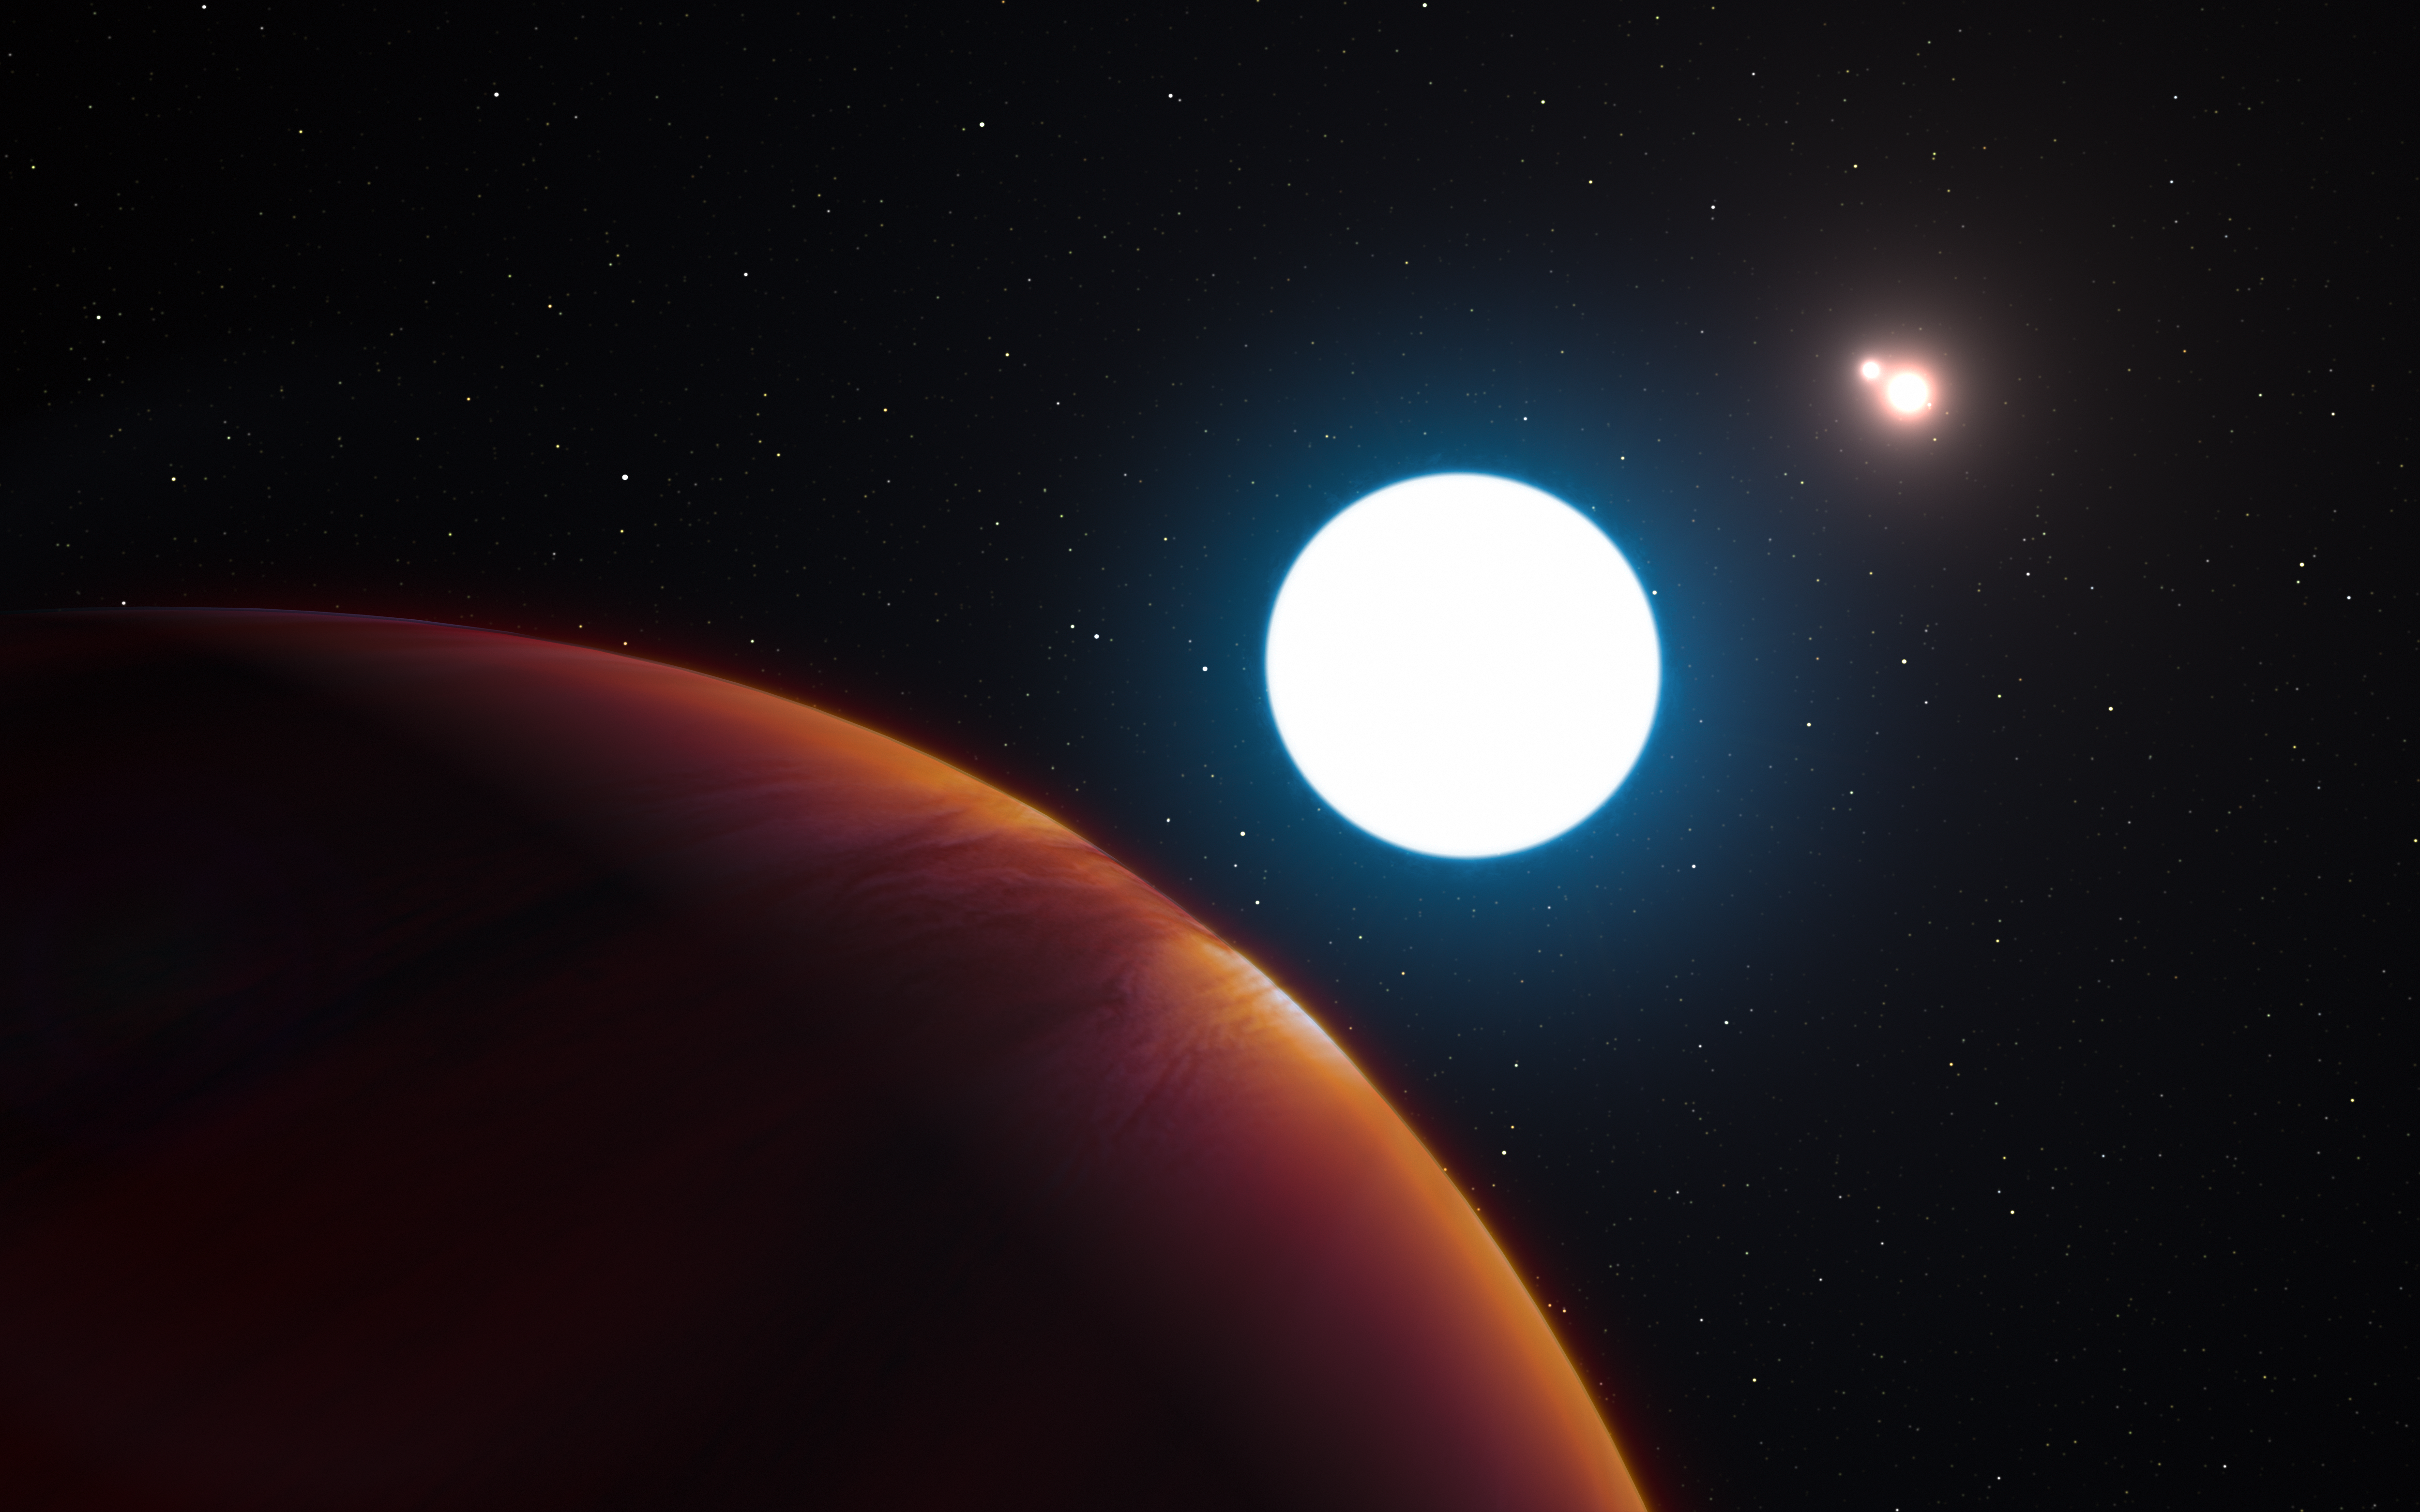

Artist’s impression of planet in the HD 131399 system

This artist's impression shows a view of the triple-star system HD 131399 from close to the giant planet orbiting in the system. The planet is known as HD 131399Ab and appears at the lower-left of the picture.

Located about 320 light-years from Earth in the constellation of Centaurus (The Centaur), HD 131399Ab is about 16 million years old, making it also one of the youngest exoplanets discovered to date, and one of very few directly imaged planets. With a temperature of around 580 degrees Celsius and an estimated mass of four Jupiter masses, it is also one of the coldest and least massive directly-imaged exoplanets.

Edit (19 April 2022): Observations conducted over the past few years have revealed that the object identified as HD 131399Ab is not a planet, but rather a background star.

Credit: ESO/L. Calçada/M. Kornmesser